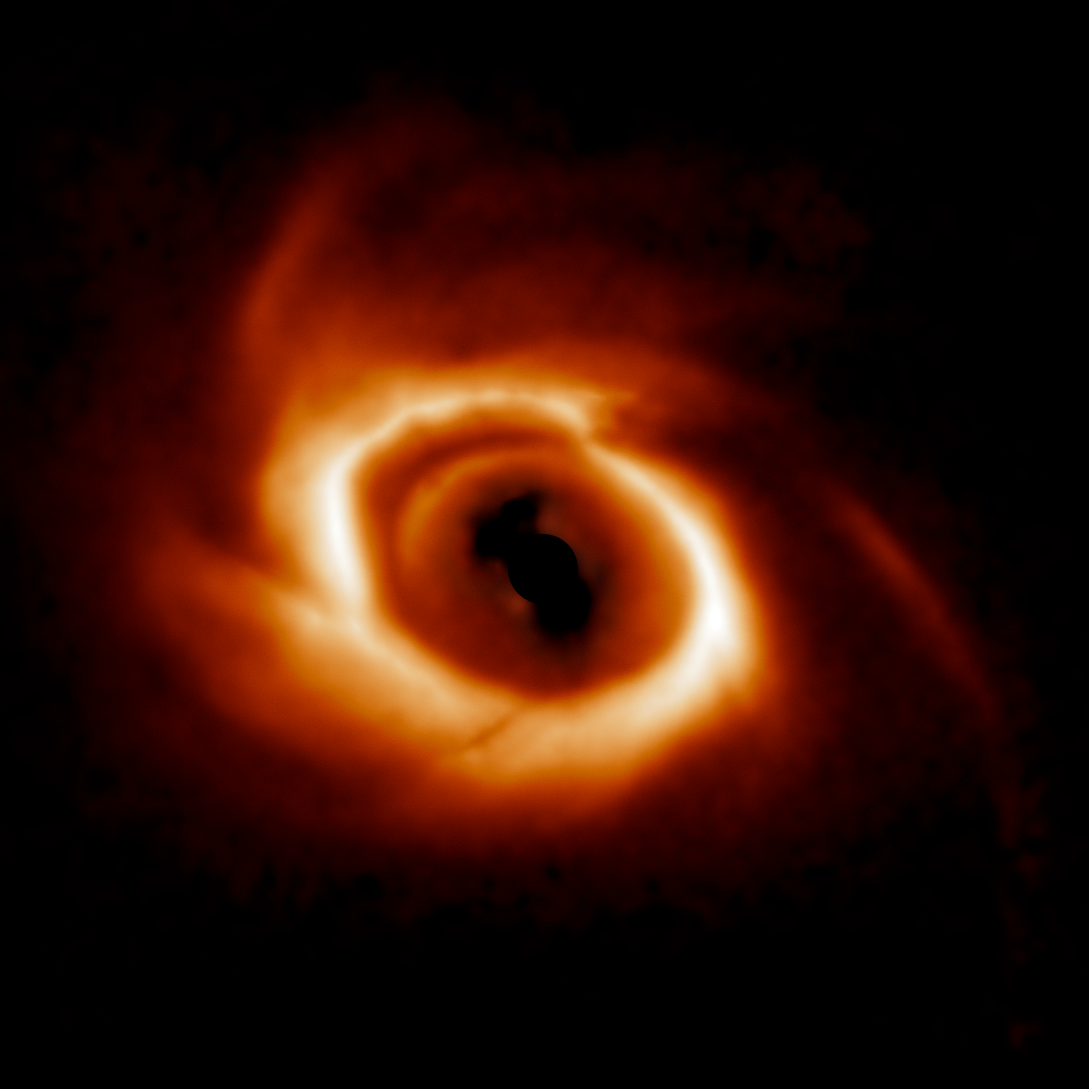

Dusty disk around HD 34700 A

The dusty disk around HD 34700 A is part of a survey of 44 young massive stars to investigate planet formation in dusty, swirling disks — likely to become new solar systems. The image was taken with the Gemini Planet Imager (GPI) instrument on the Gemini South telescope of the International Gemini Observatory, a Program of NSF NOIRLab.

Credit: International Gemini Observatory/NOIRLab/NSF/AURA/E. Rich (Michigan University)